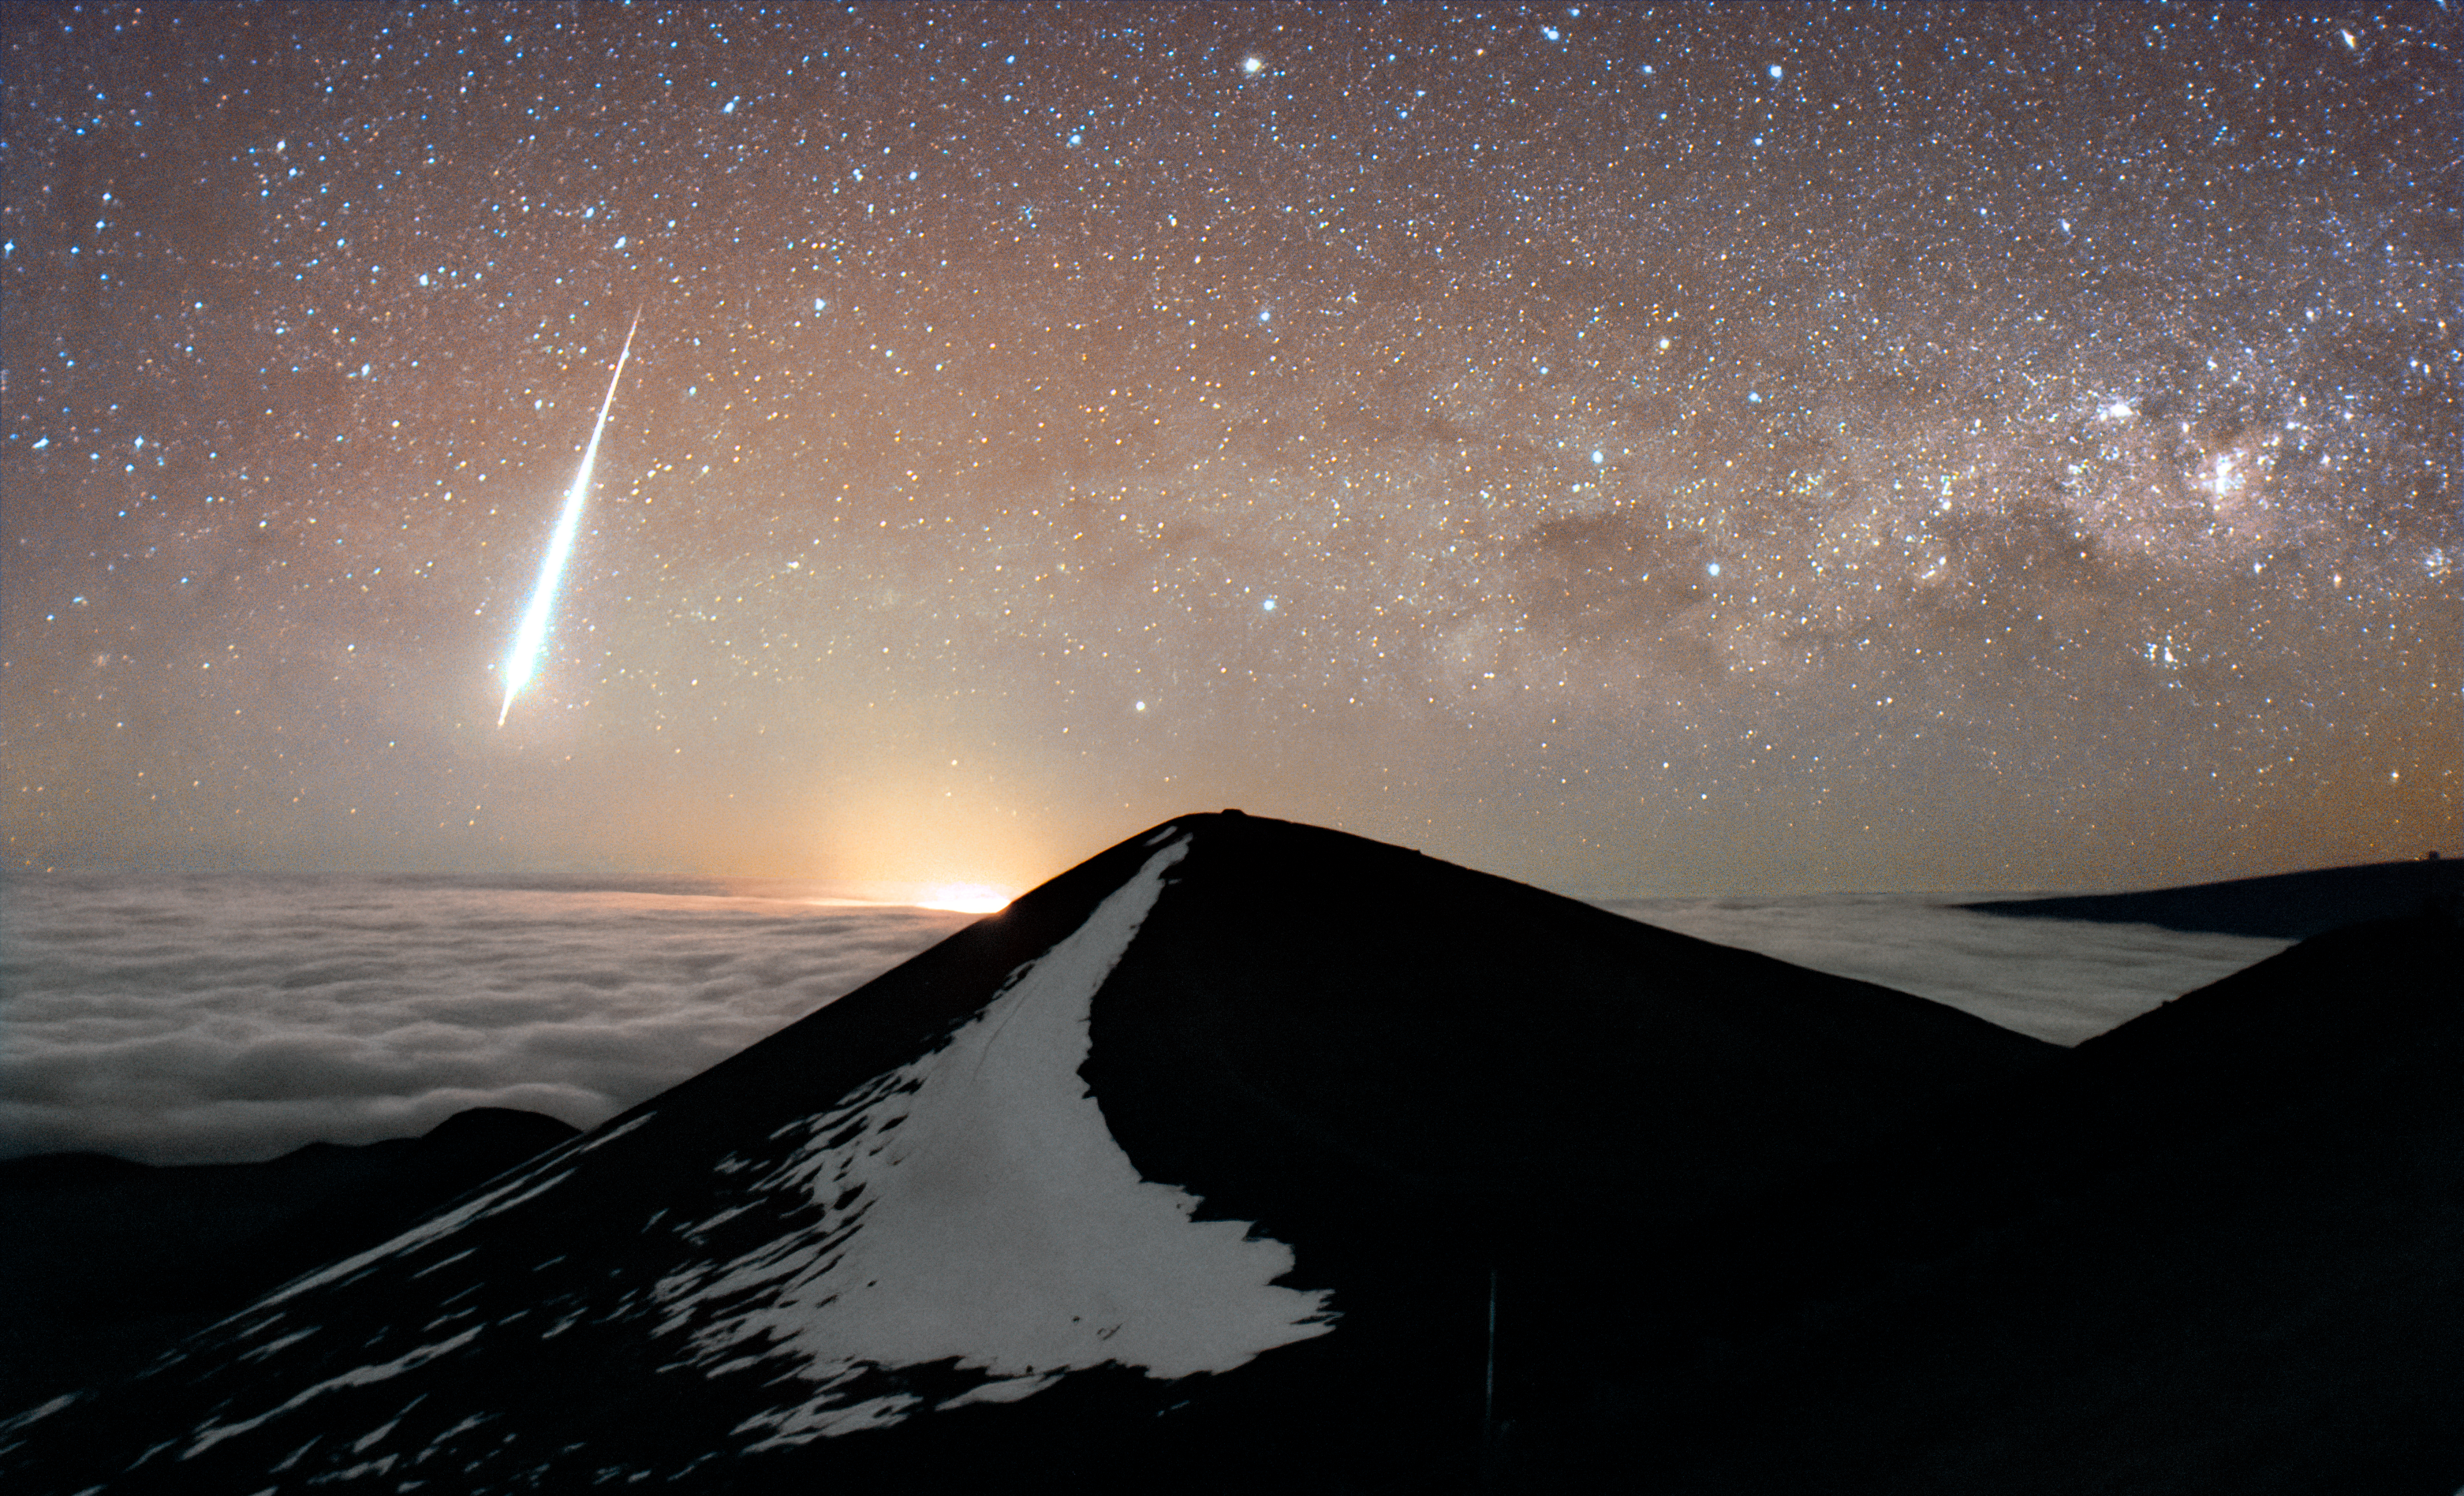

Meteor over Maunakea

A meteor spotted over Maunakea in Hawai‘i. The glow to the right of the meteor, visible beyound the summit of Maunakea, is the active Kīlauea eruption.

Credit: International Gemini Observatory/NOIRLab/NSF/AURA